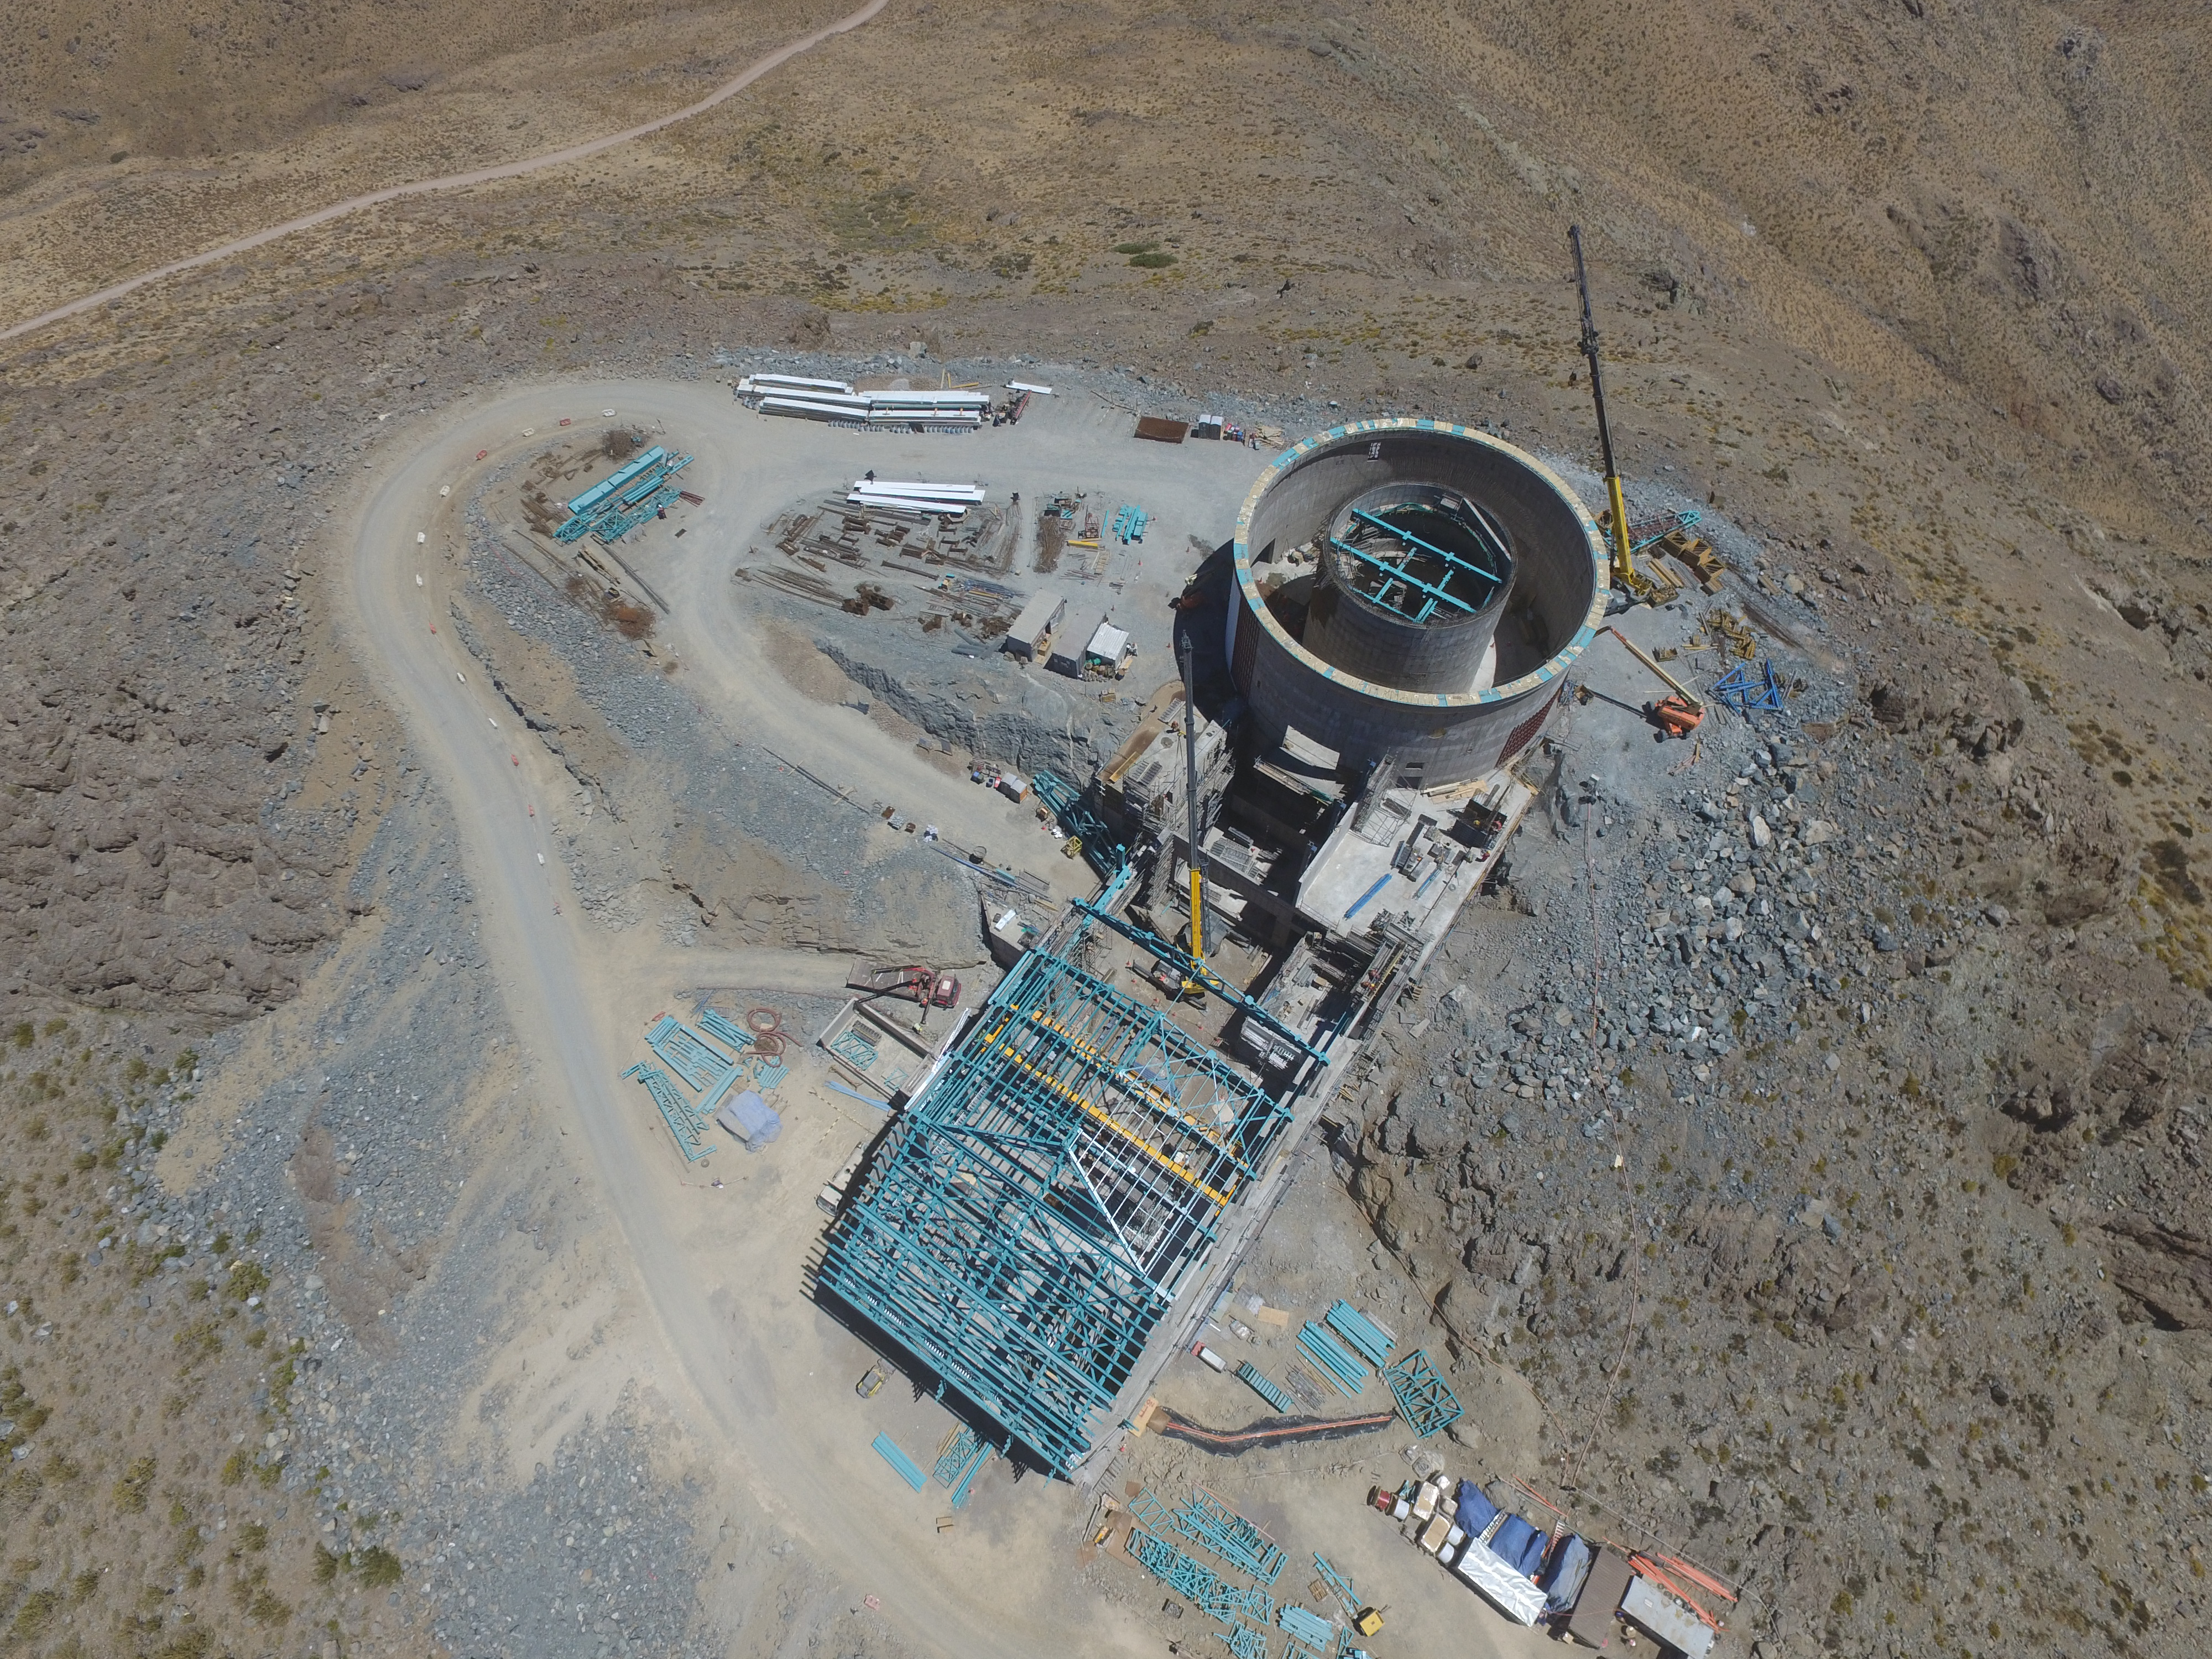

Progress seen from above

This aerial photo, taken by drone, shows the elevator shaft, lower enclosure with the pier inside, and the (long, rectangular) service building.

Credit: Rubin Observatory/NSF/AURA